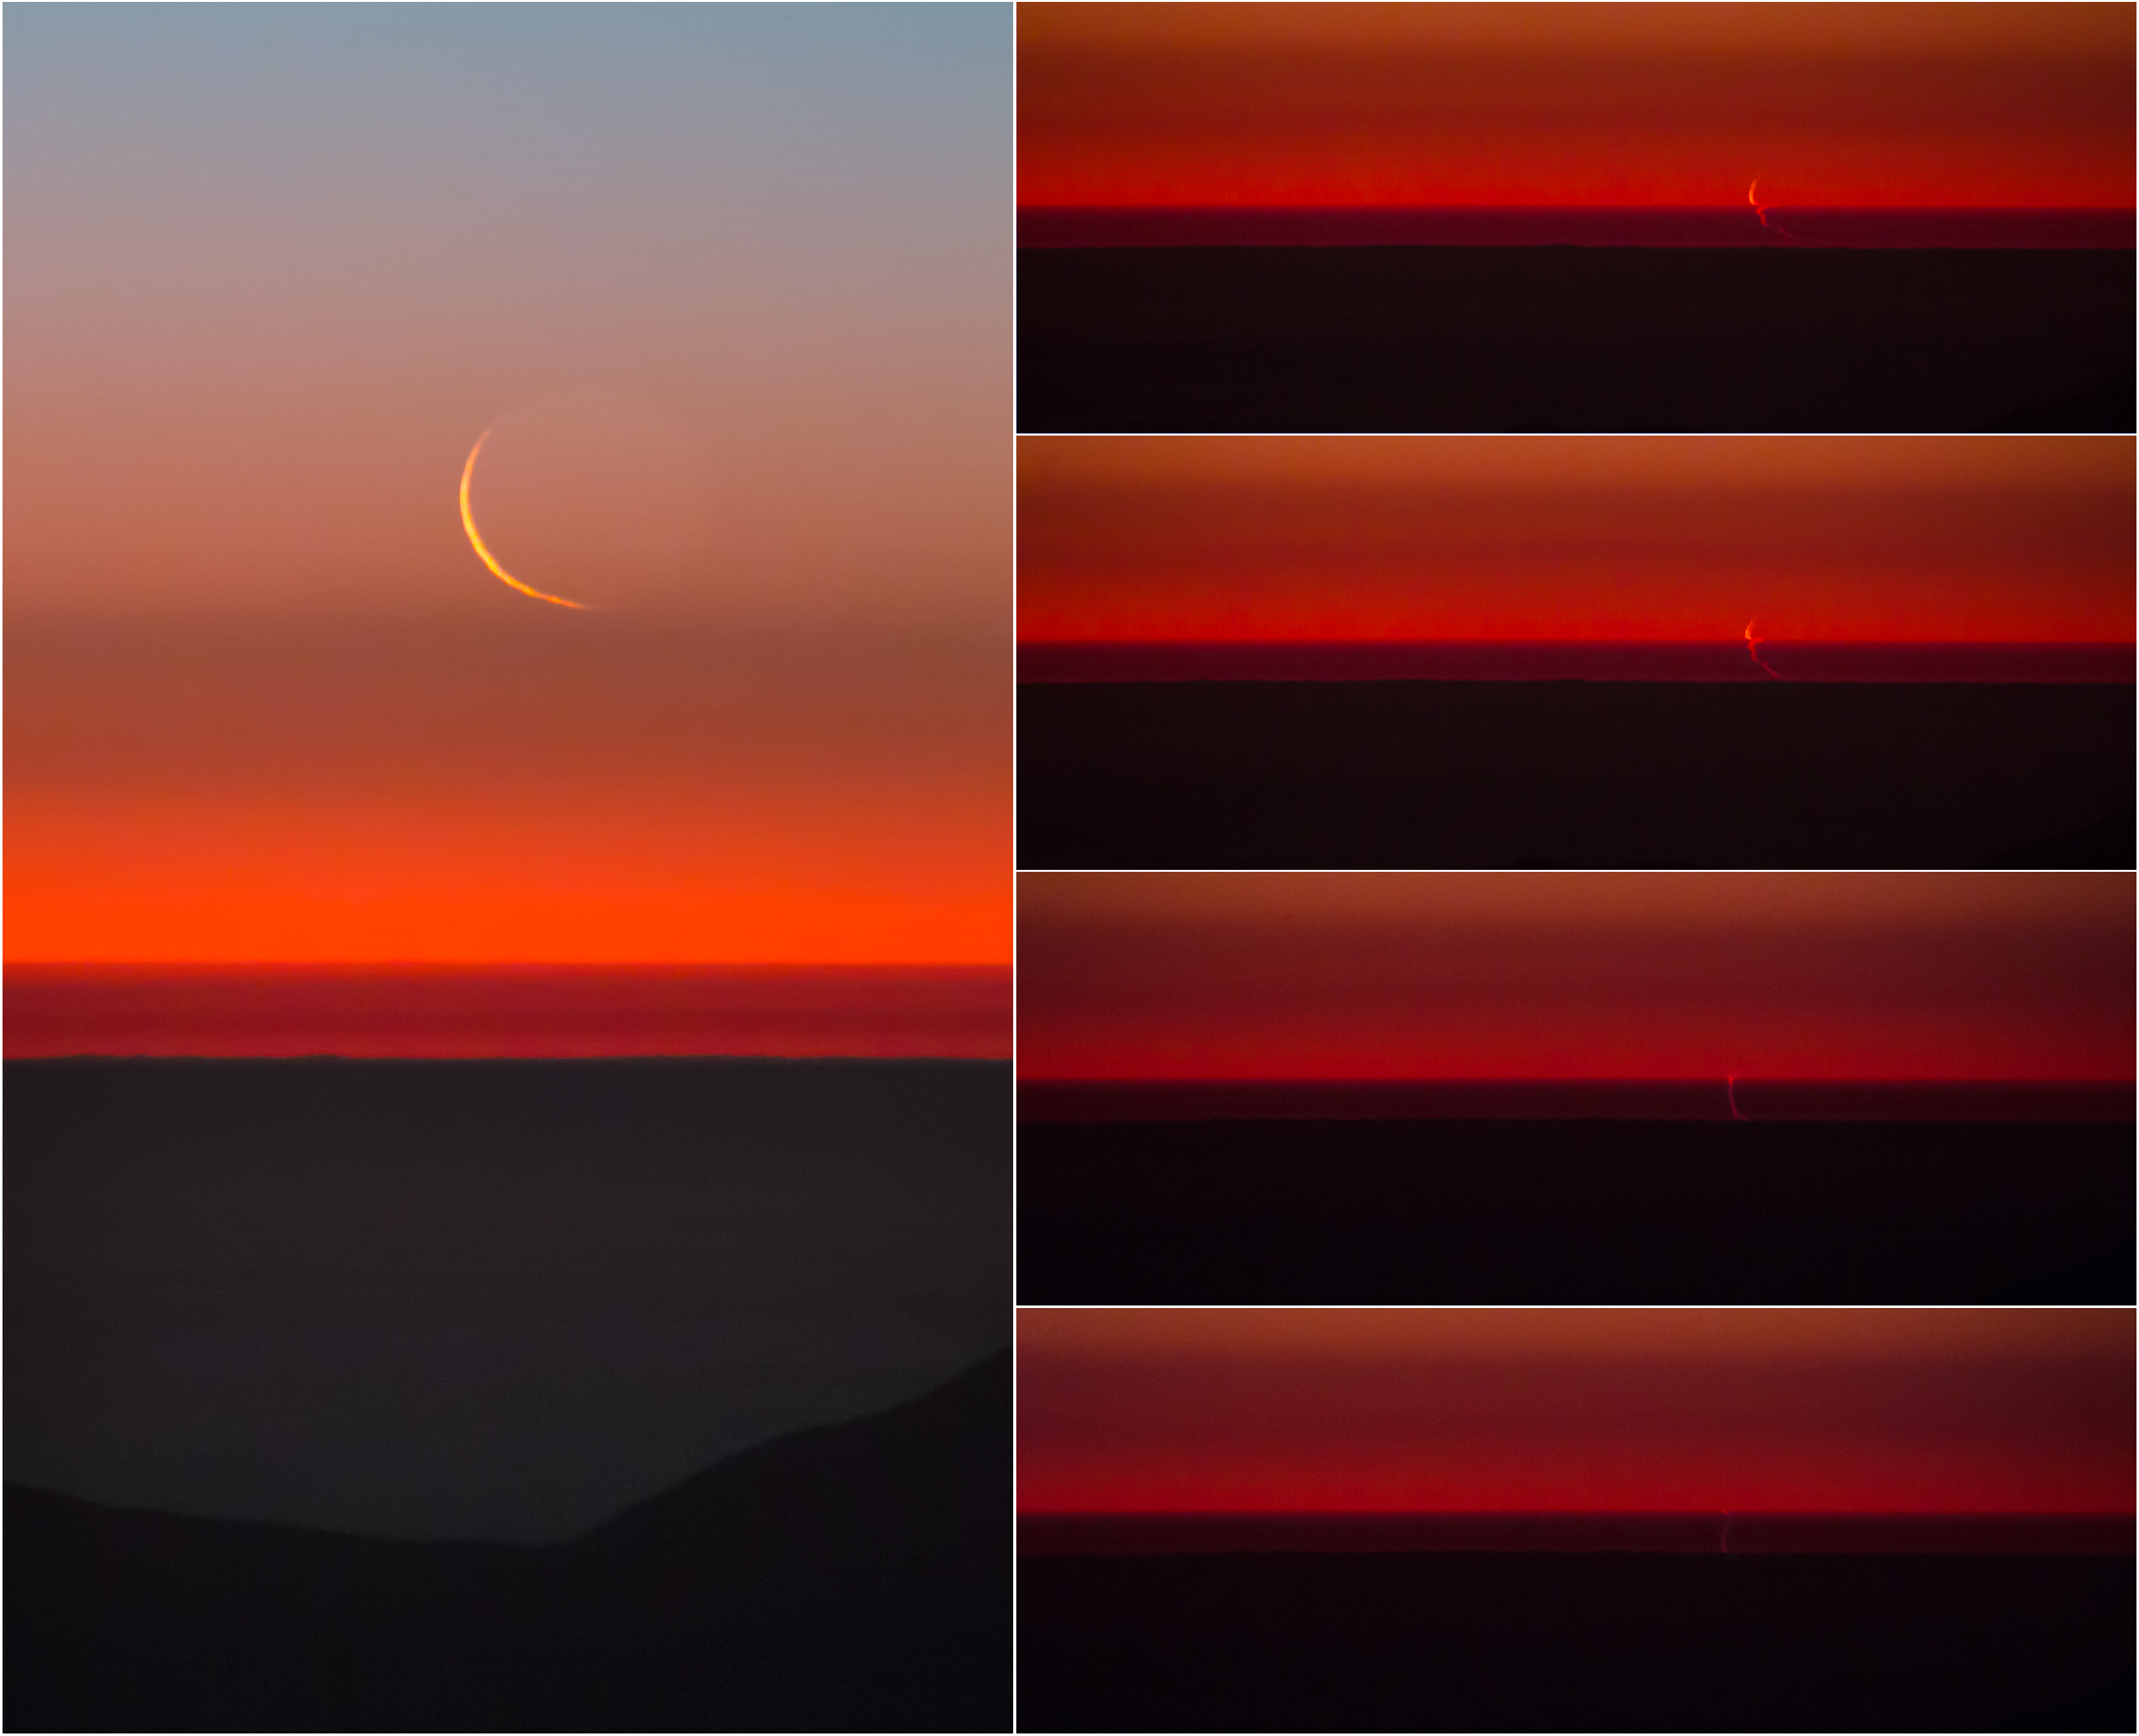

The swimming Moon

The famously dry Atacama Desert may seem like an odd place for the Moon to take a dip — but in this intriguing image, taken by ESO Photo Ambassador Petr Horálek, it appears to do just that!

Initially high, the crescent Moon slowly descends through the clear Chilean sky, before hitting the thickest parts of the atmosphere right above the horizon.

It was here that a “rare theatre” began, said Horálek. The thin sliver of the Moon was optically distorted into a “weird, snaky shape” as its light passed through layers of different air densities, caused by different pressures, temperatures and humidities. The Moon lost its smooth curves and instead appeared as a rippling and squiggly zig-zag — “as if it were swimming”. The effect of the closely spaced layers in the atmosphere caused different parts of the Moon’s image to be refracted differently as it disappeared below the horizon.

All these pictures were taken at ESO’s La Silla Observatory in Chile, facing the Pacific Ocean.

Credit: P. Horálek/ESO